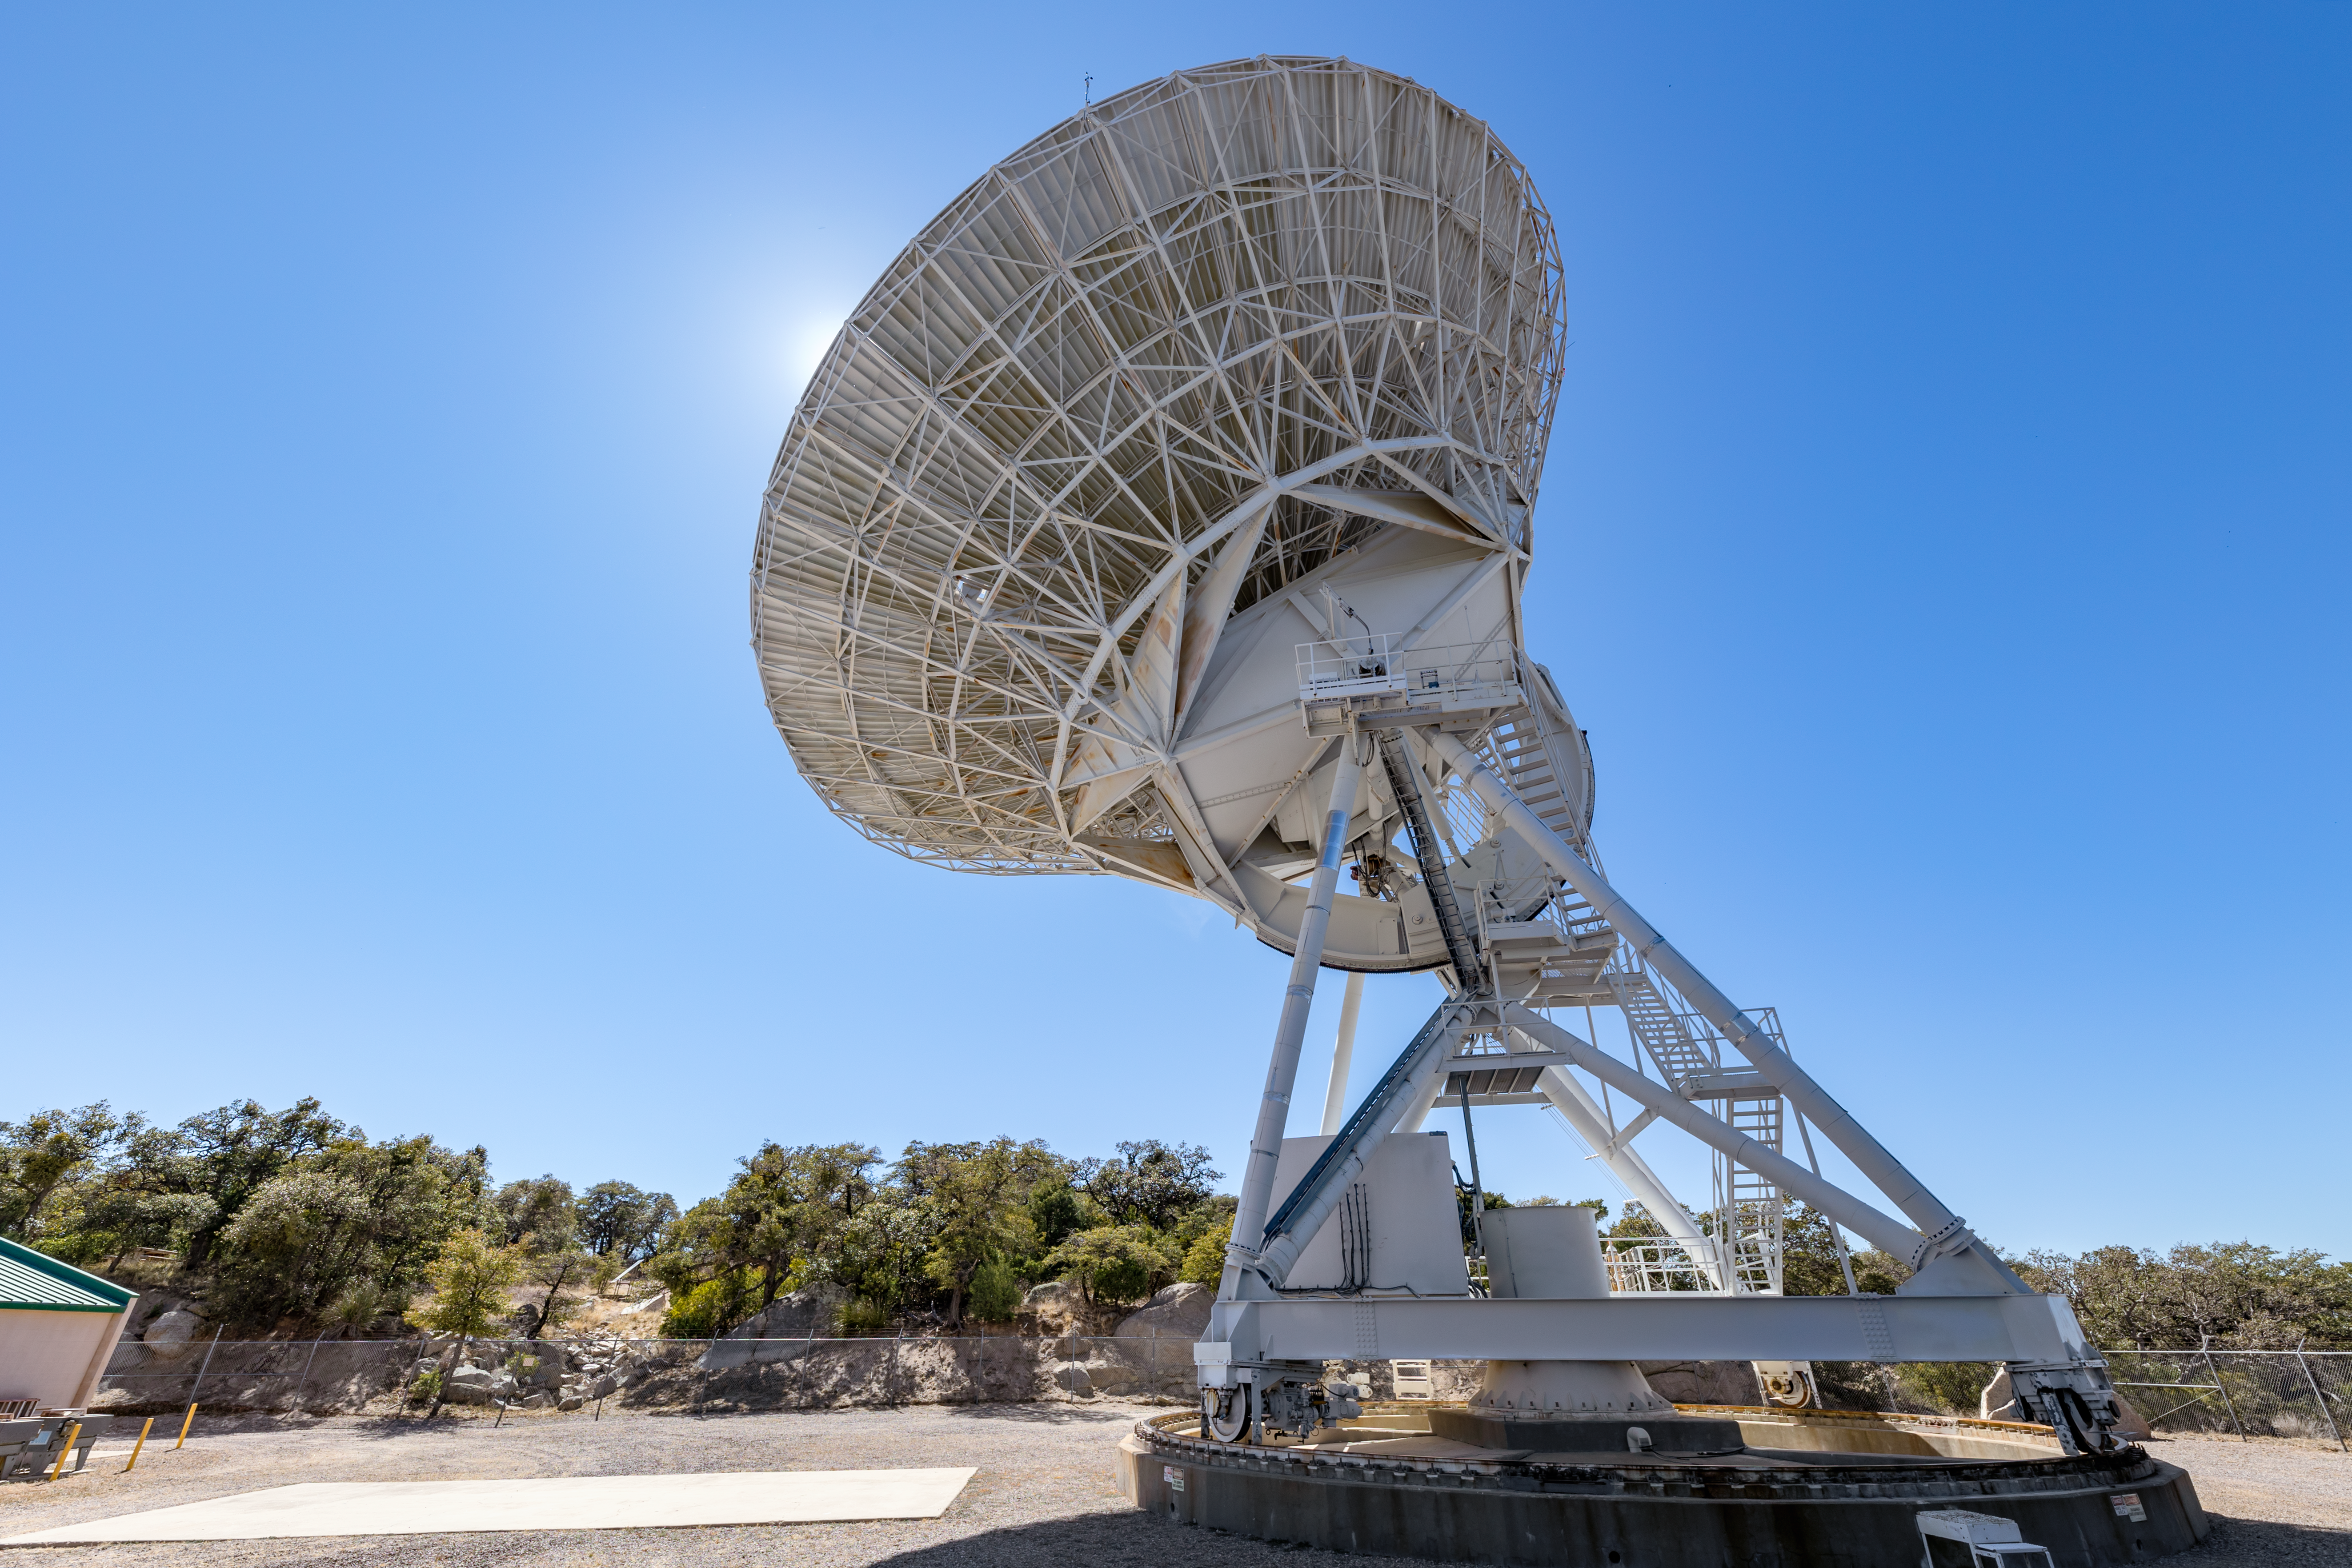

Very Long Baseline Array Dish Back

A view from the back left side of the Very Long Baseline Array Dish on Kitt Peak National Observatory in Arizona.

Credit: KPNO/NOIRLab/NSF/AURA/T. Slovinský